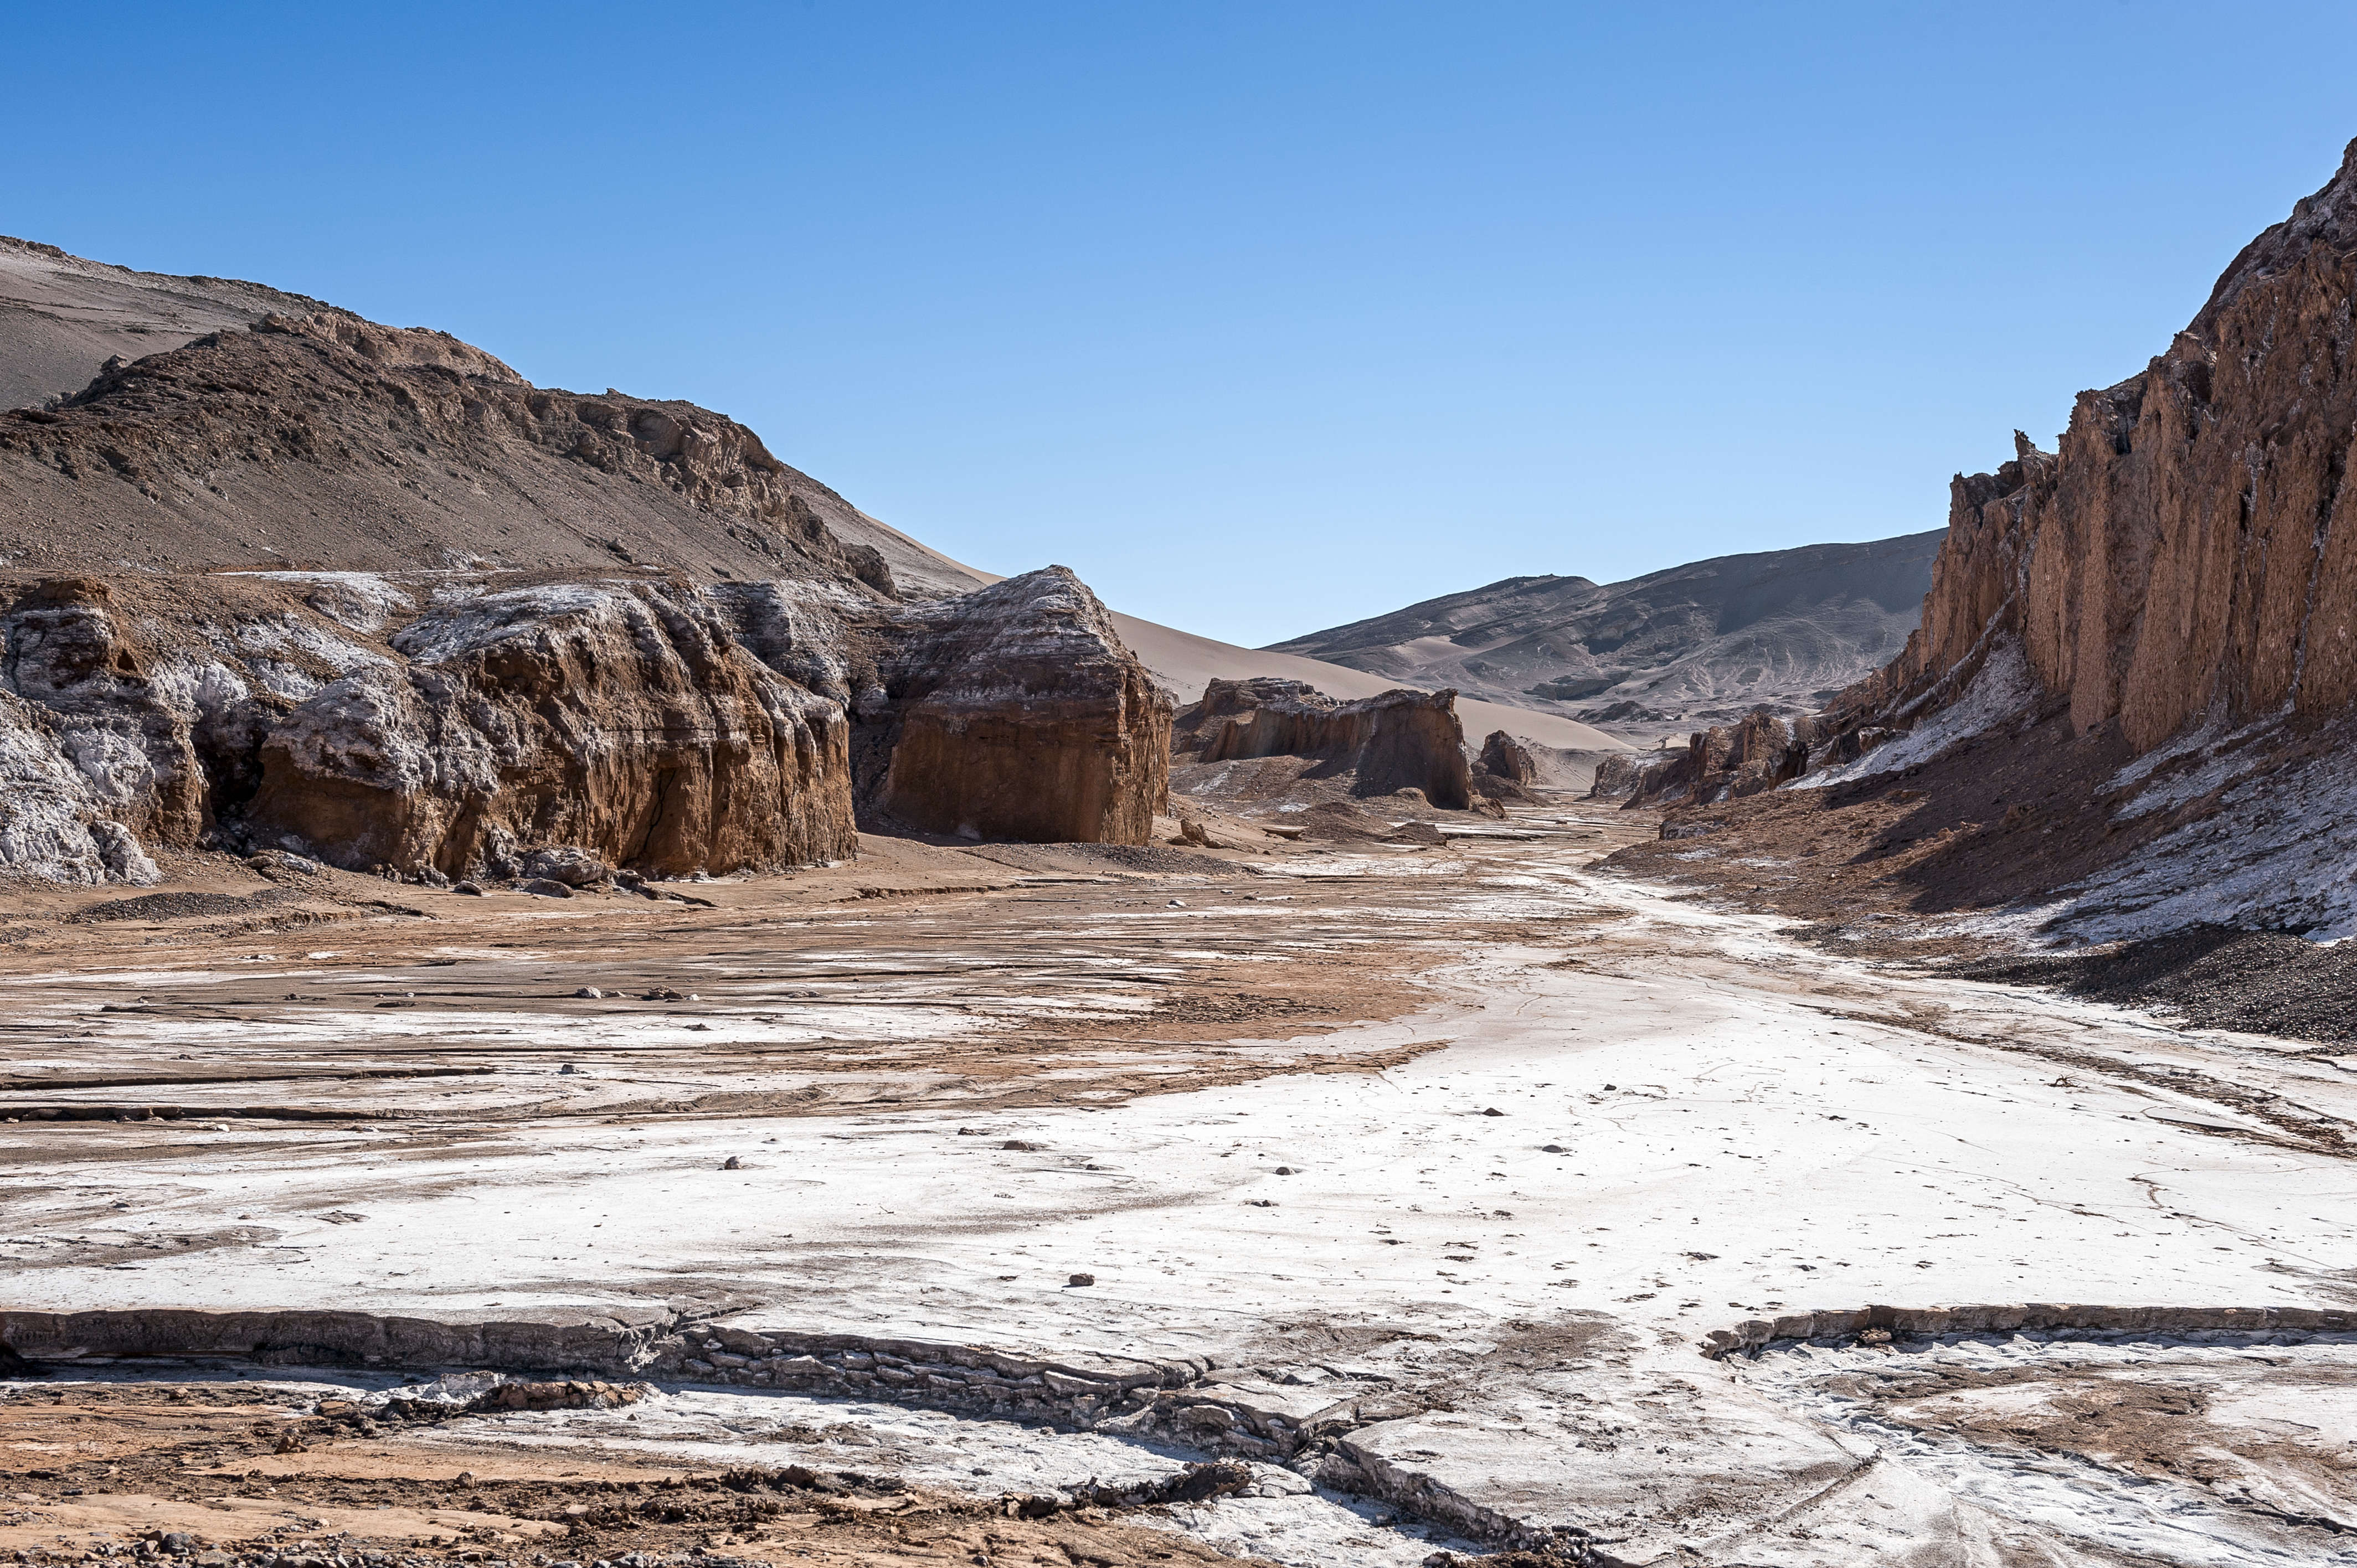

Atacama Moon Valley

Named for its similarities to the lunar surface, Valle de la Luna — Moon Valley — is located a short distance from Chajnantor Plateau on which the Atacama Large Millimeter/submillimeter Array (ALMA) is found. Carved by wind and water, the valley provides spectacular natural vistas. The white deposits seen in this particular photo are in fact salt deposits that give the Chilean valley its distinctively lunar feel.

Credit: ESO/M. Alexander